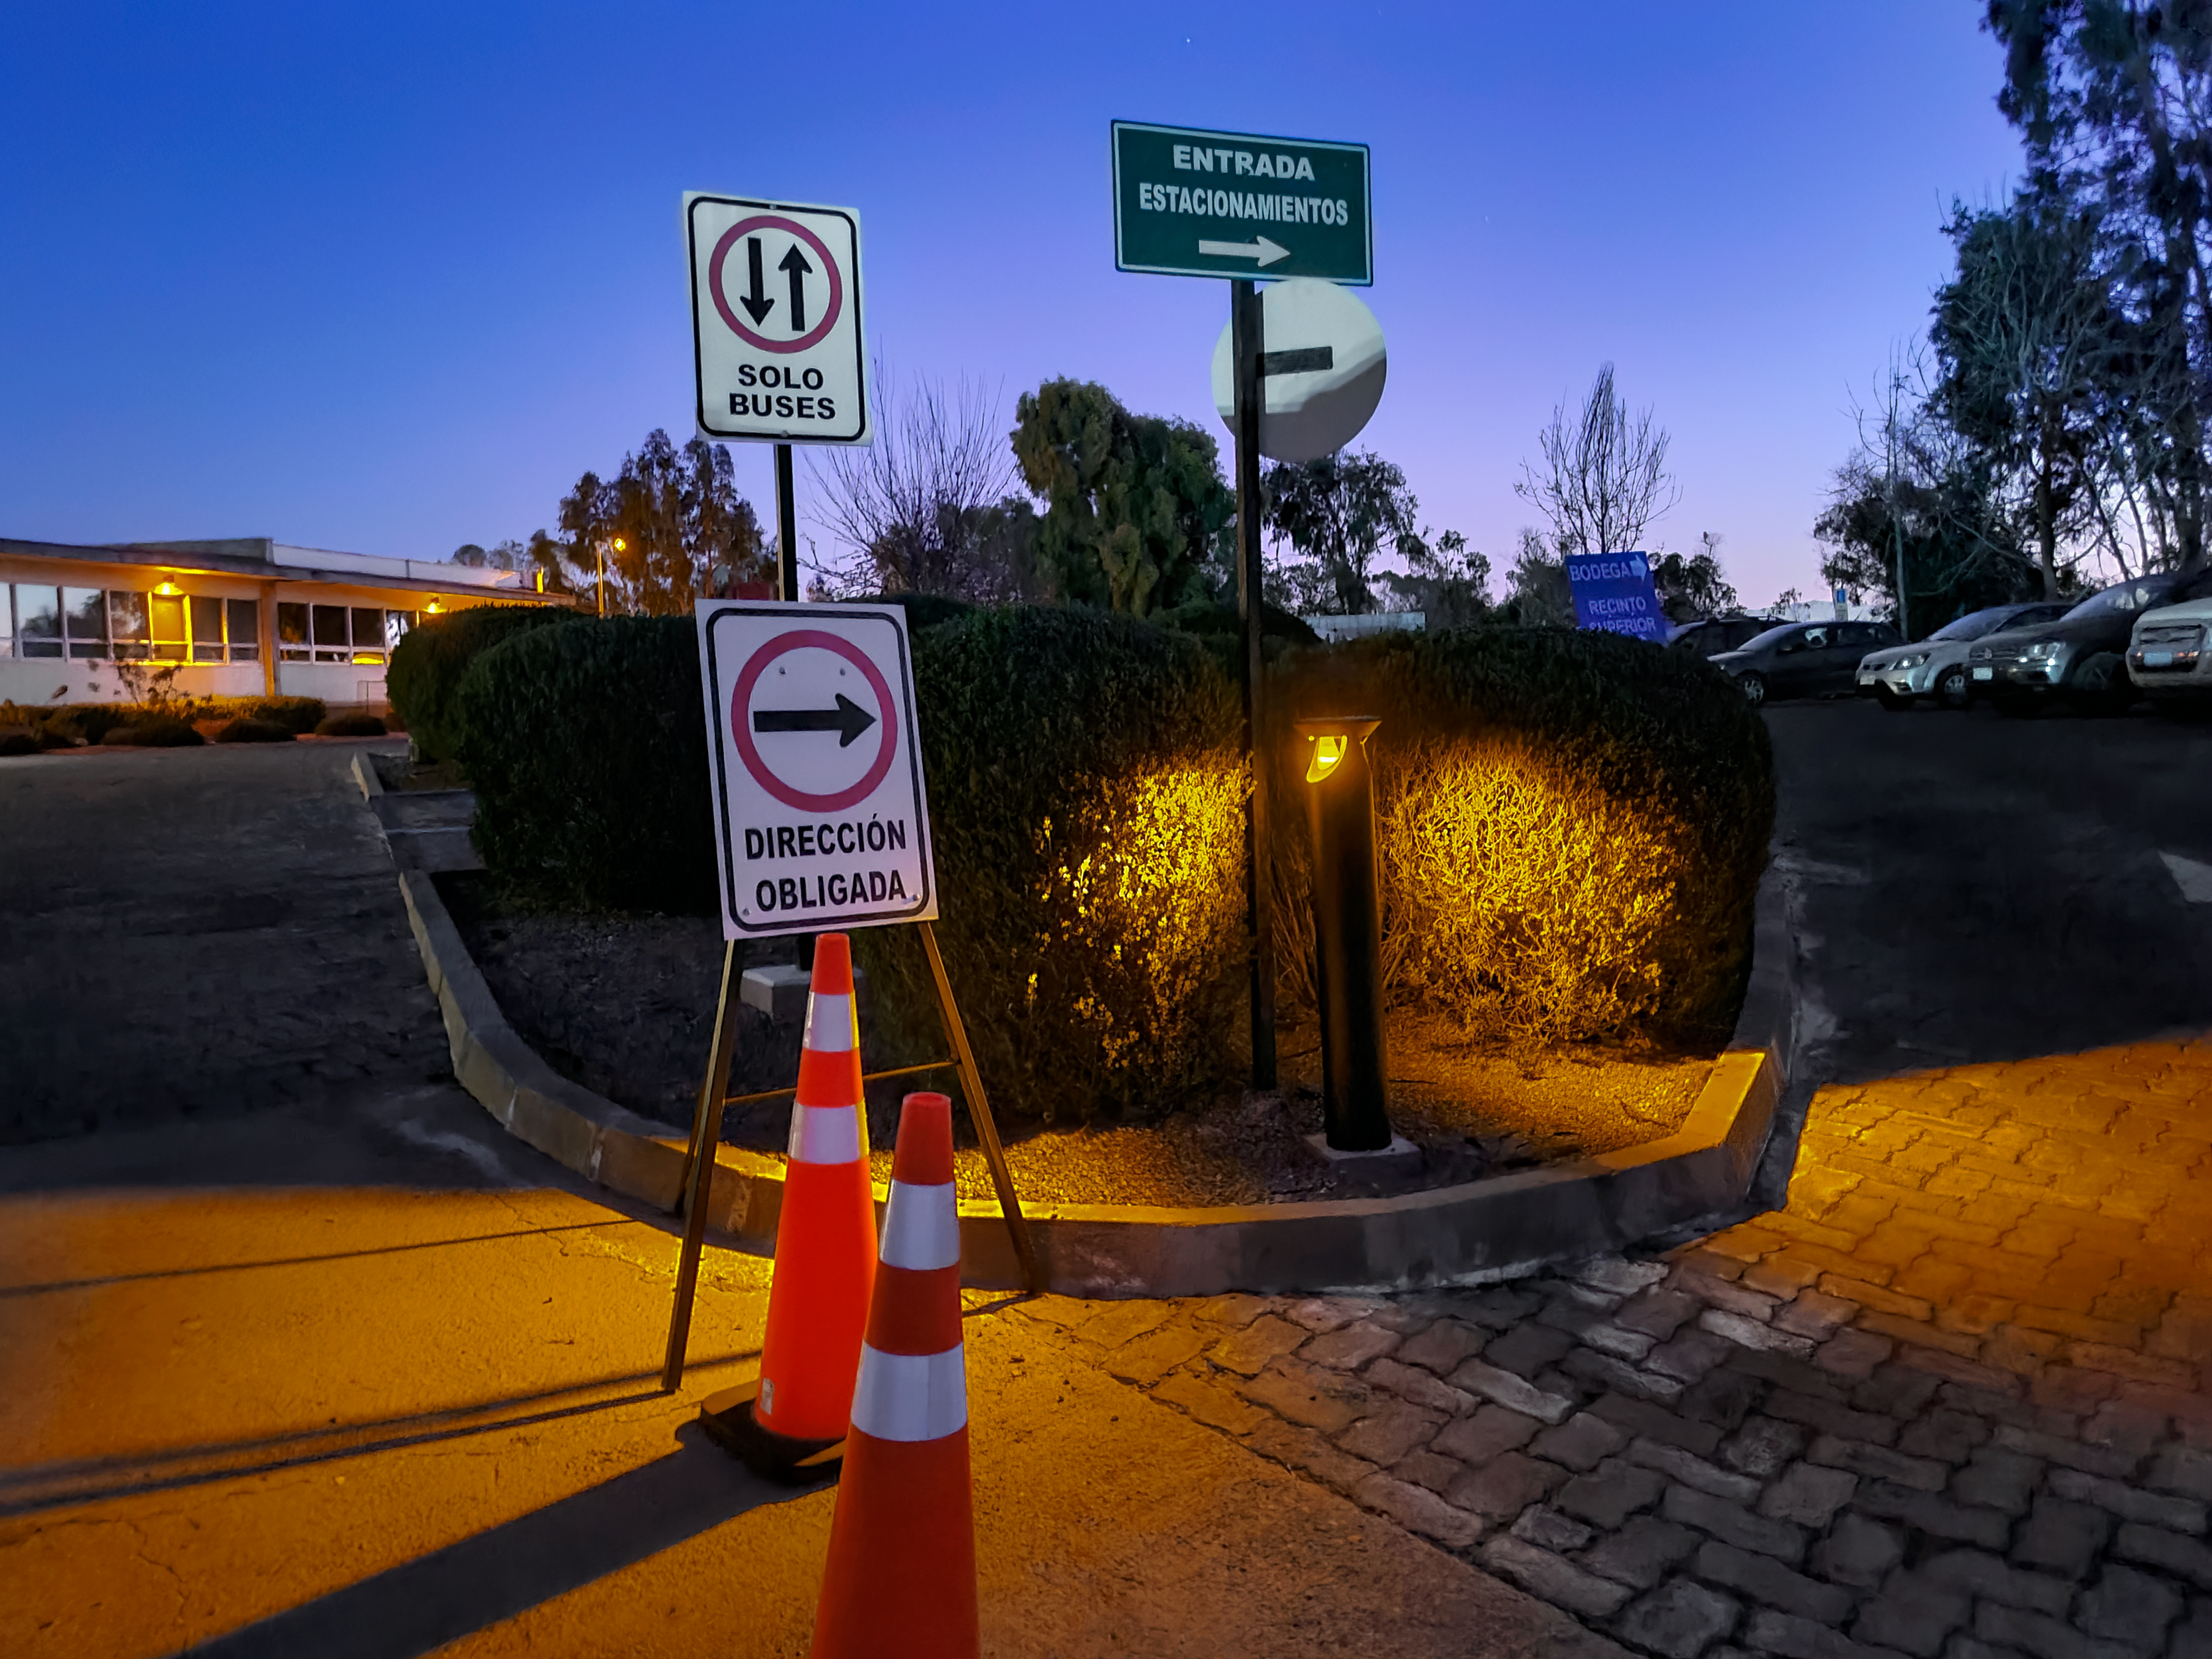

Recinto Lighting Upgrade

New dark sky friendly lighting outside Building D at the AURA Recinto in La Serena.

Credit: NOIRLab/NSF/AURA